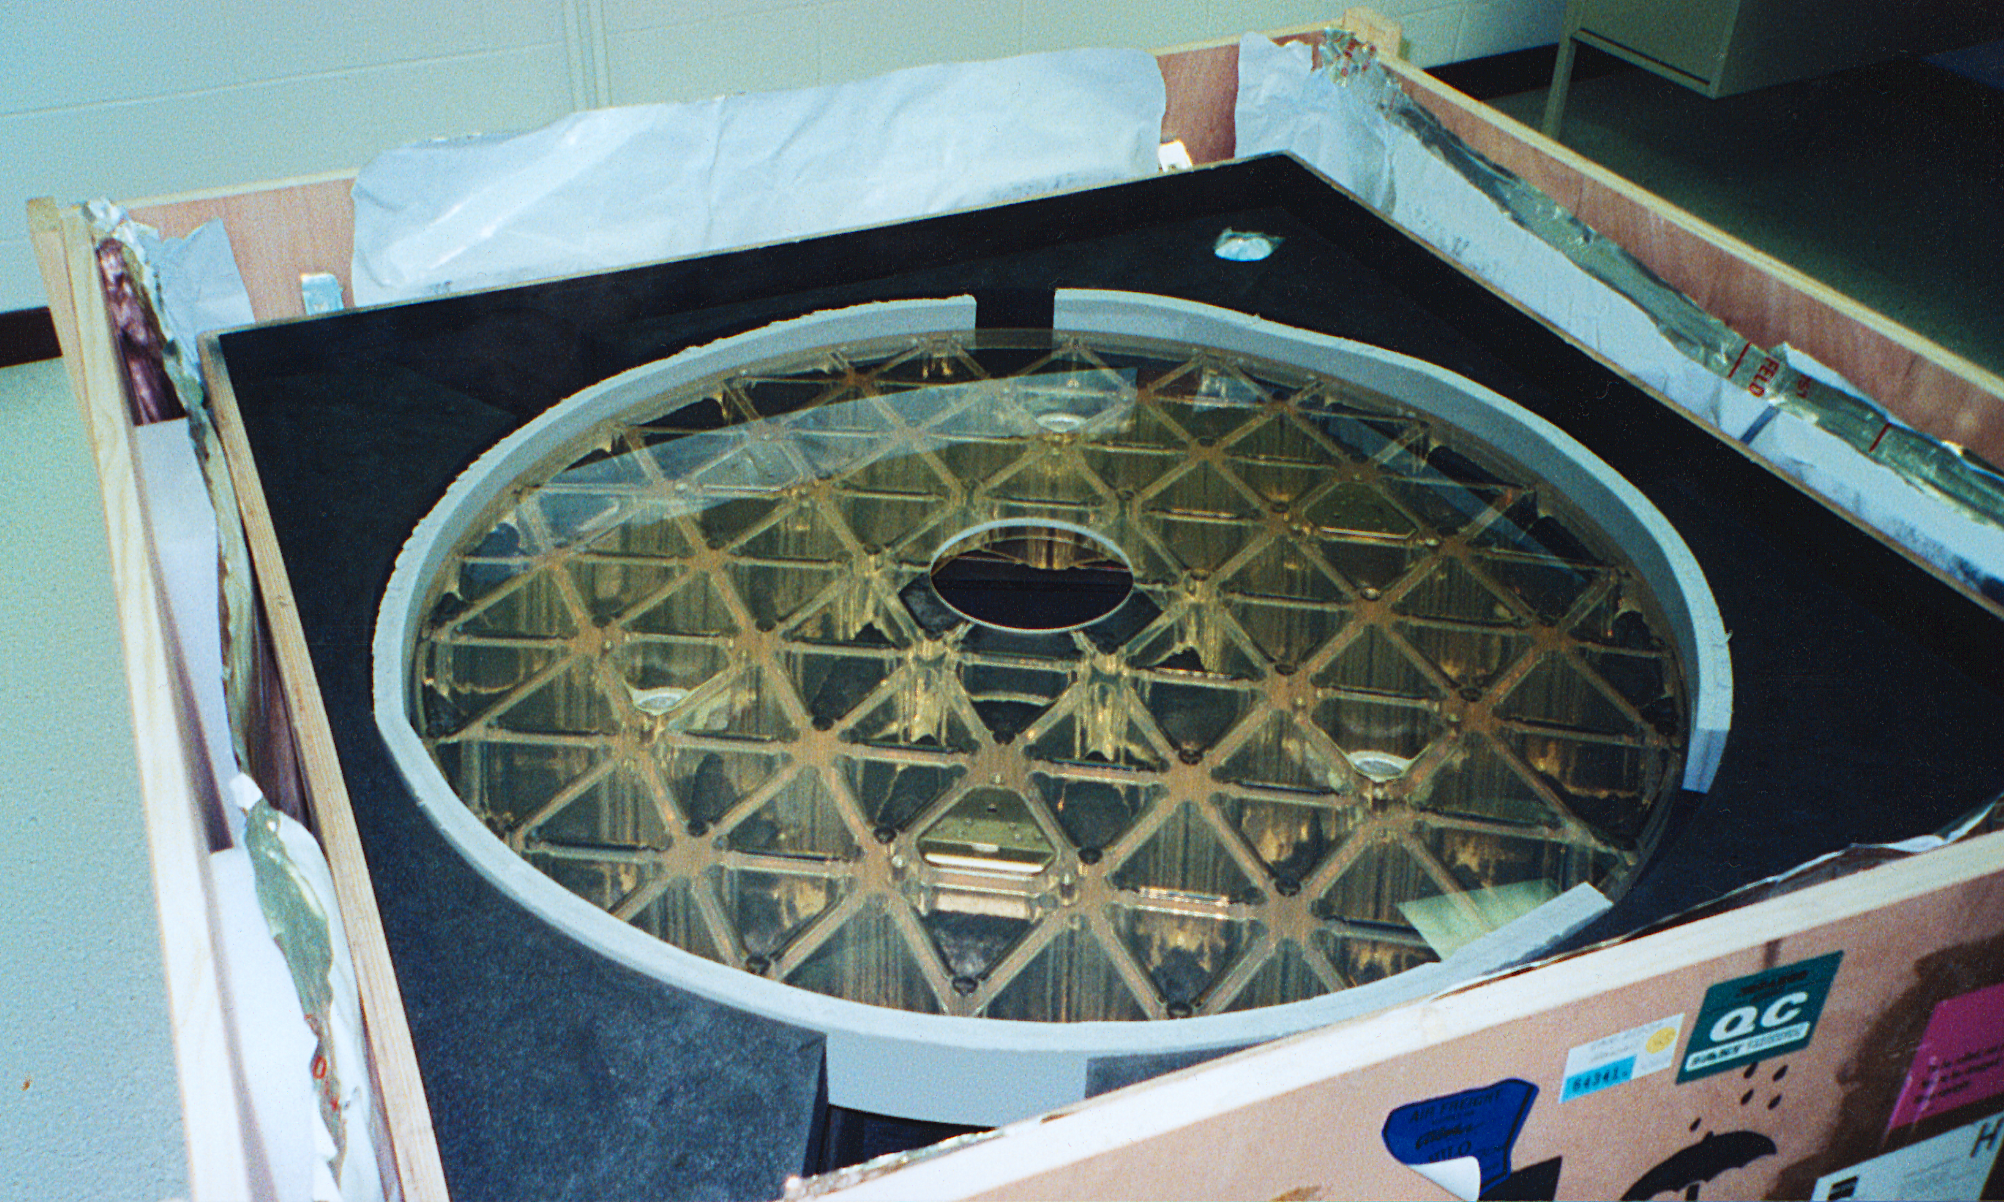

Gemini North secondary

The secondary mirror for the northern Gemini 8-meter telescope, seen here in its shipping crate after arrival in Hilo, Hawaii.

Credit: NOIRLab/NSF/AURA/